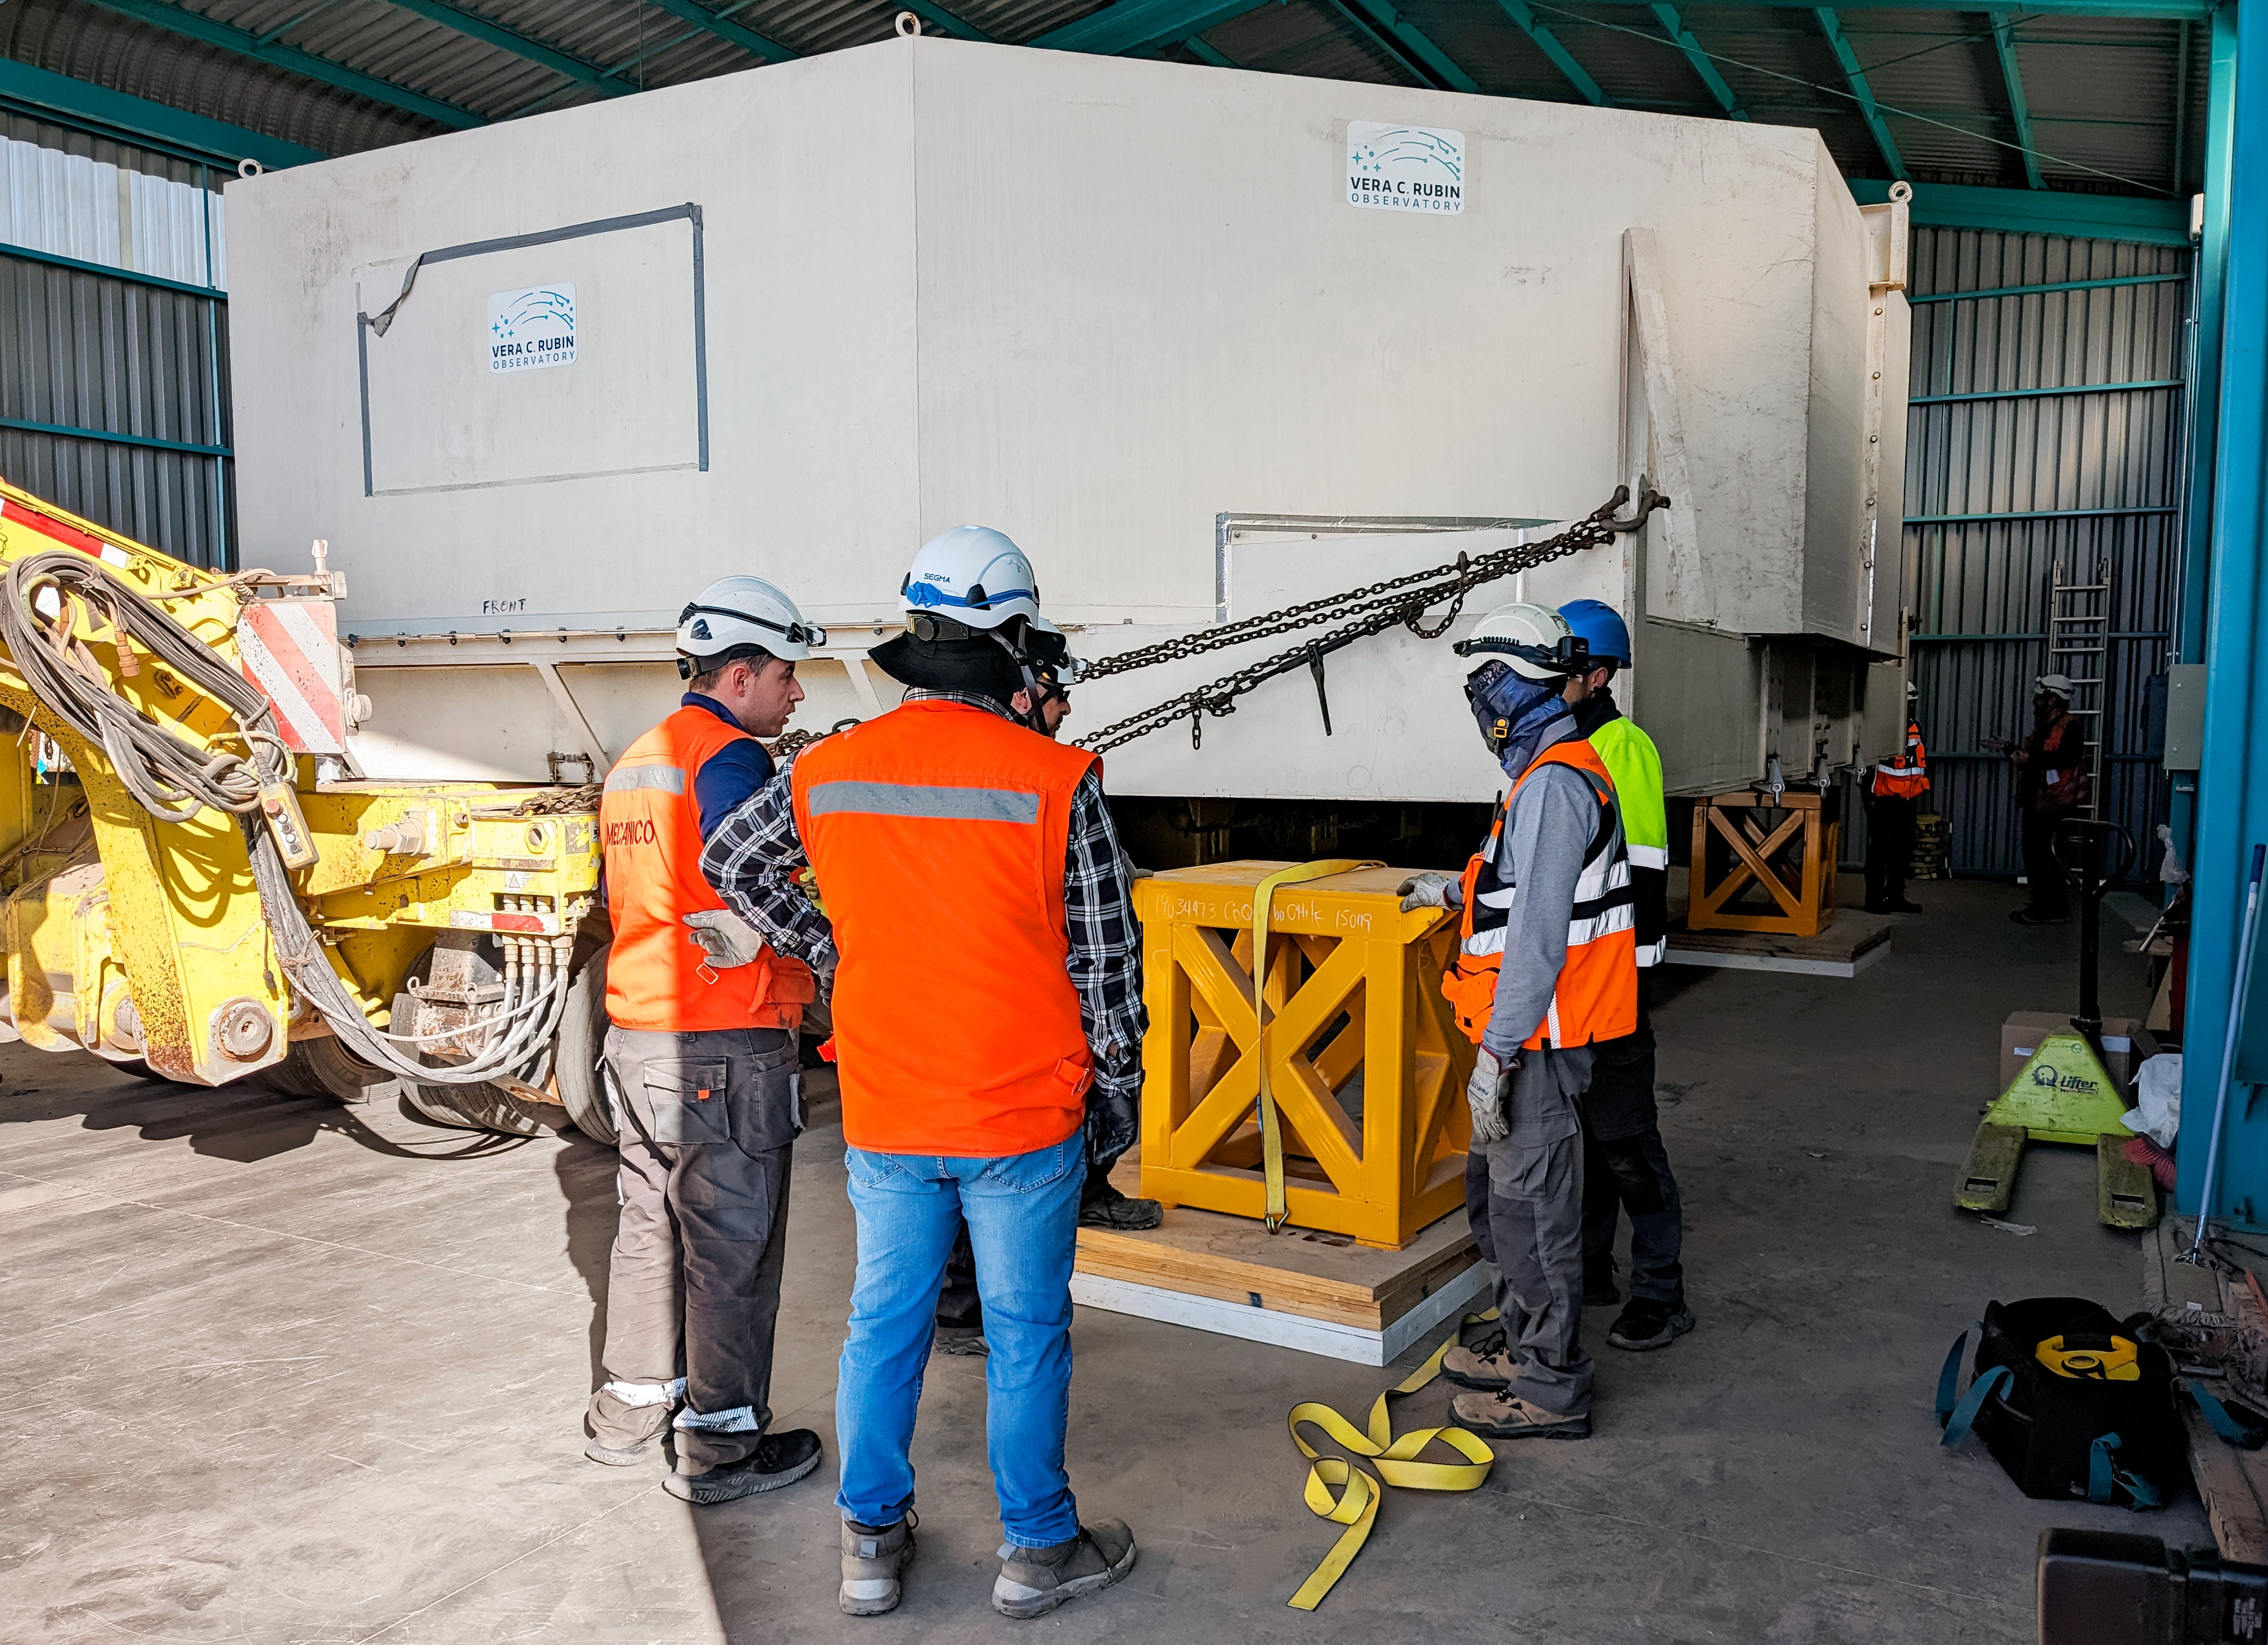

Moving the Rubin M1M3 Mirror

Workers prepare to move the Rubin M1M3 mirror.

Credit: RubinObs/NOIRLab/SLAC/NSF/DOE/AURA